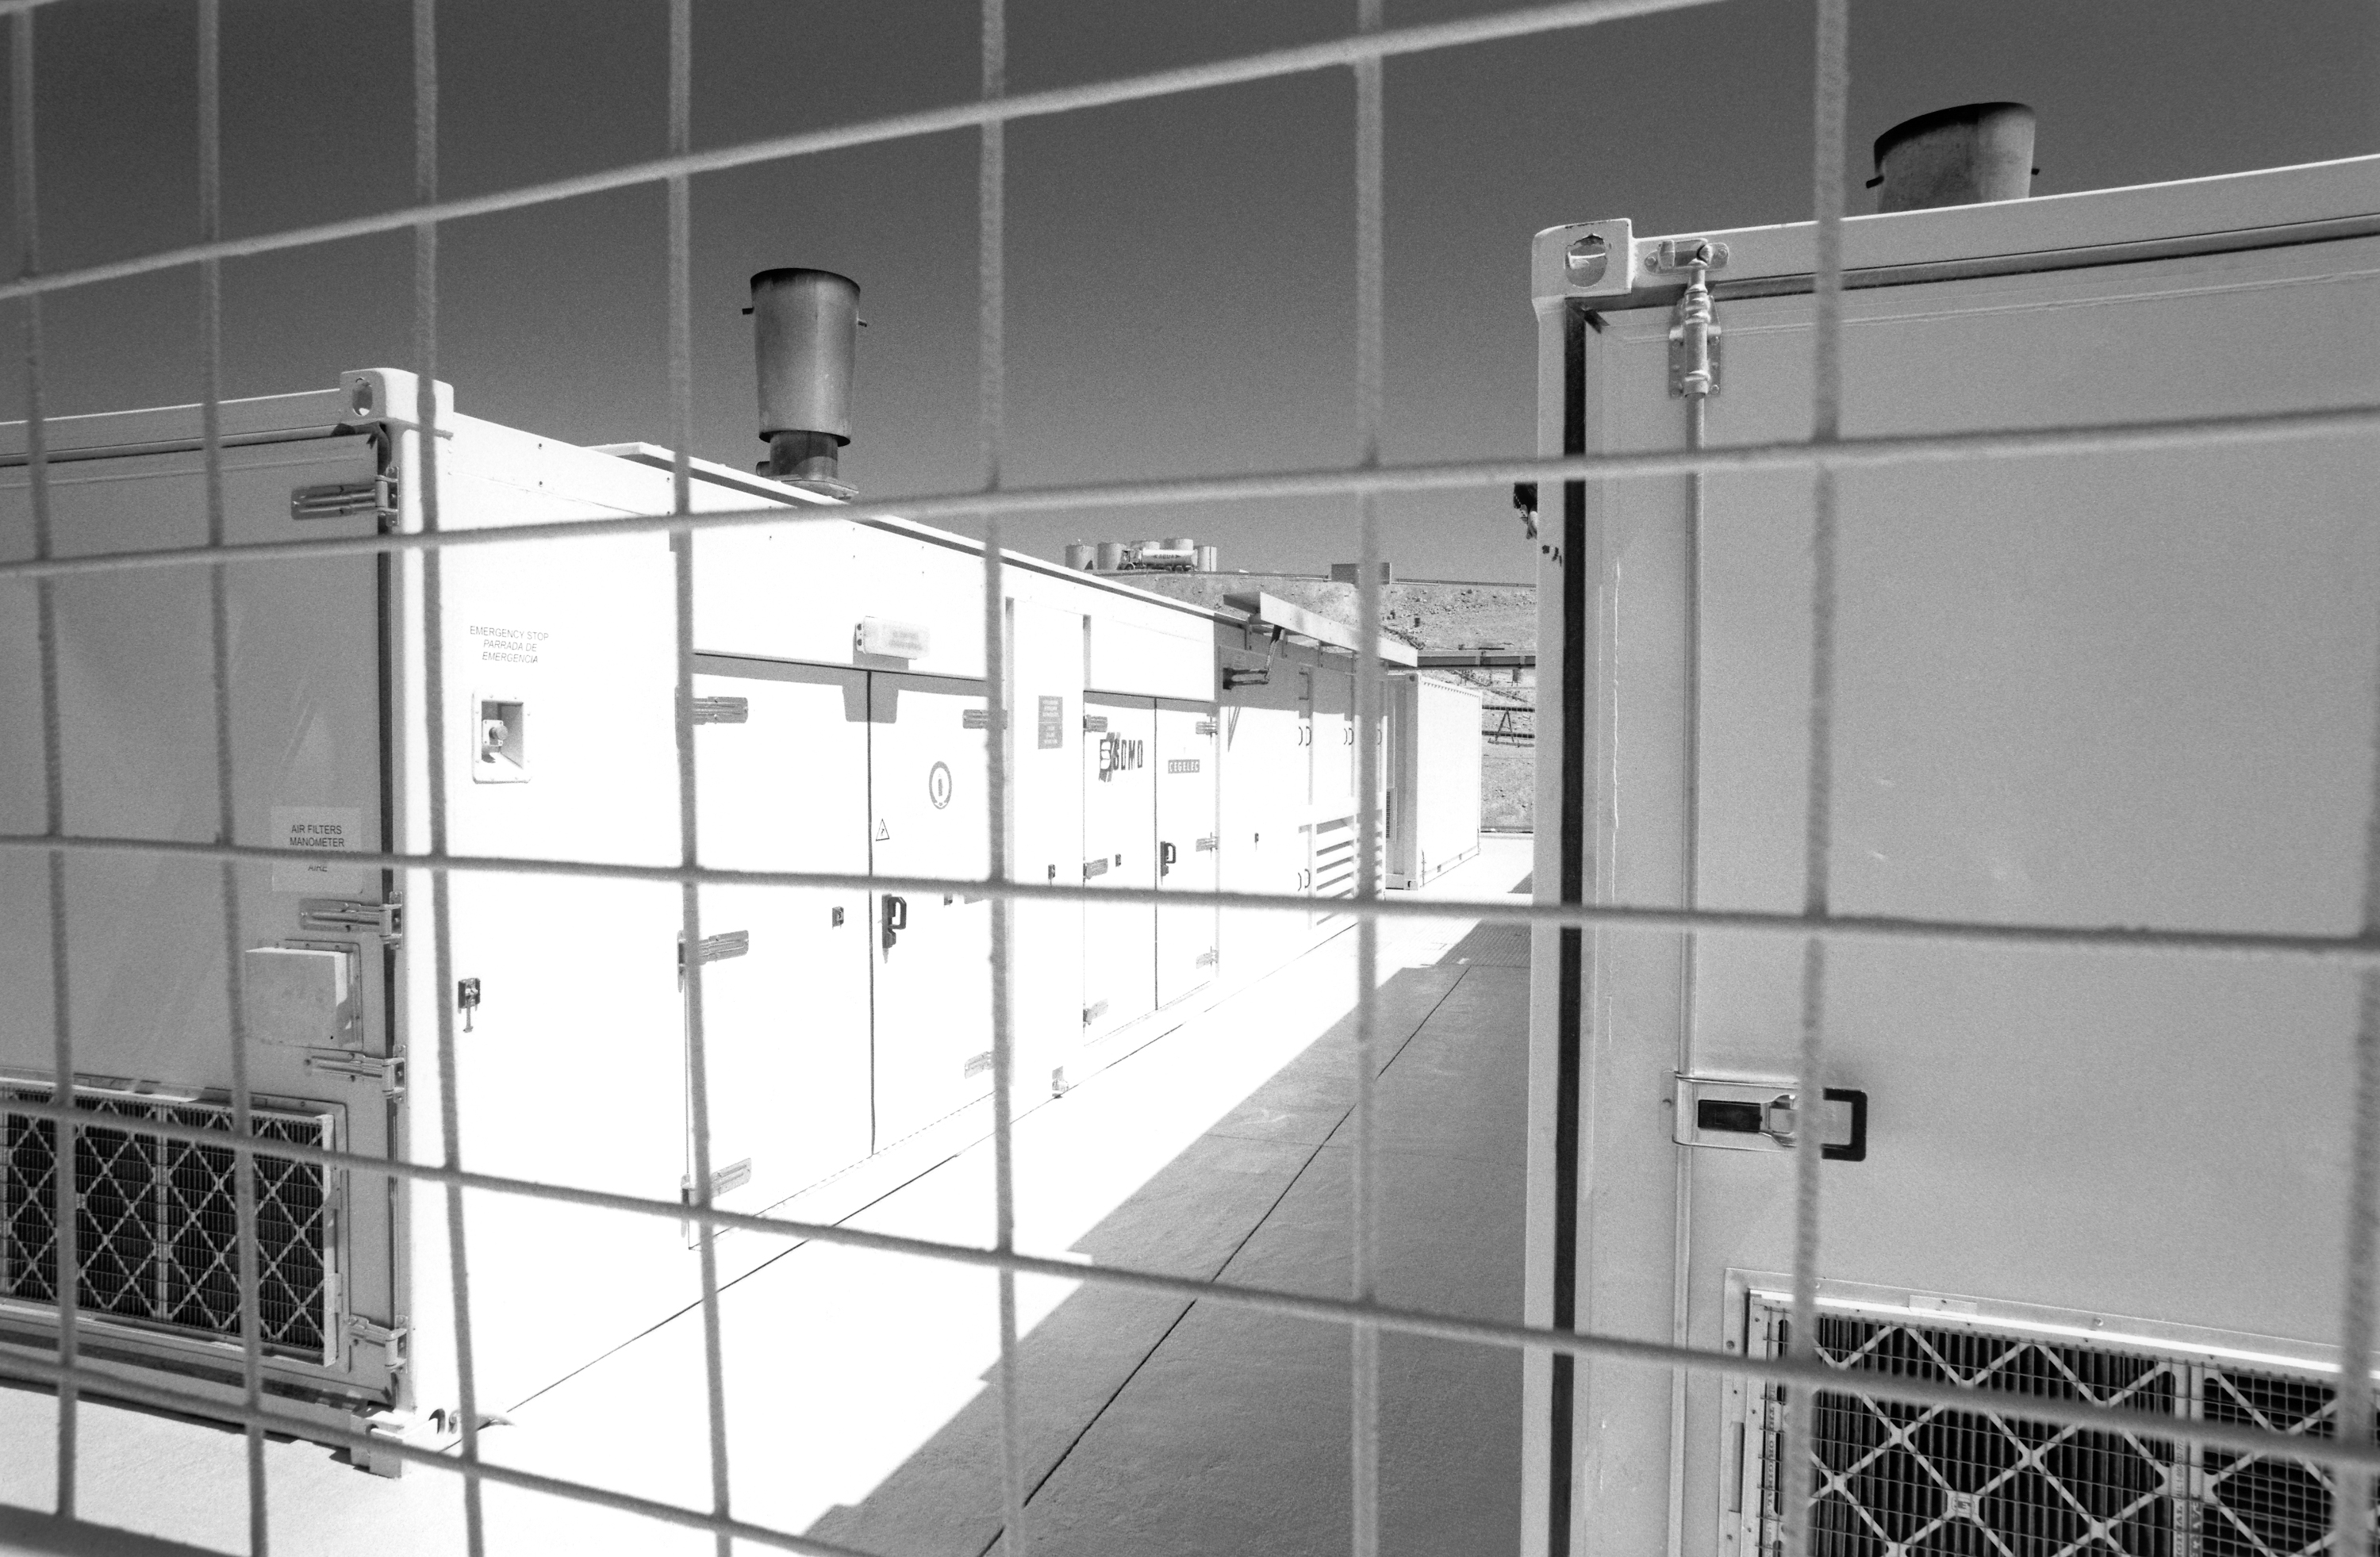

Generator sets and water tanks

Power supply for the Paranal Observatory.

Credit: ESO/H.H.Heyer